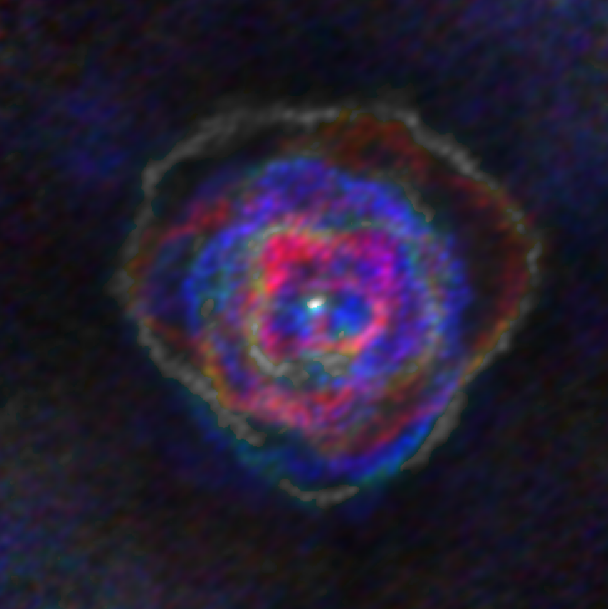

Stellar Winds- R Aql D=230 au

Astronomers used the Atacama Large Millimeter/submillimeter Array (ALMA) to observe a set of stellar winds around aging stars and present an explanation for the mesmerizing shapes of planetary nebulae. Contrary to common consensus, the team found that stellar winds are not spherical but have a form similar to that of planetary nebulae. The team concludes that interaction with an accompanying star or exoplanet shapes both the stellar winds and planetary nebulae. The findings were published in Science.

This image gallery of stellar winds around cool ageing stars shows a variety of morphologies, including disks, cones, and spirals. The blue color represents material that is coming towards you; red is material that is moving away from you.

Credit: L. Decin, ESO/ALMA